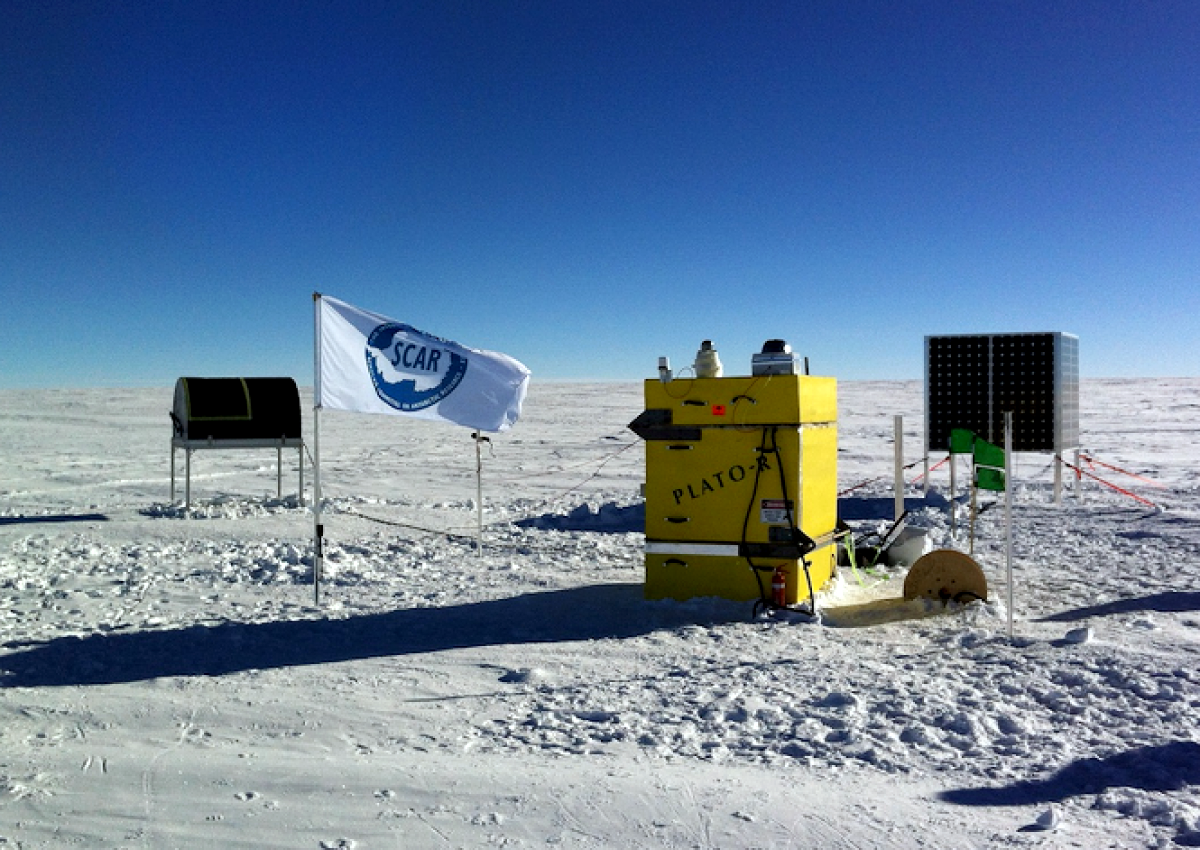

The HEAT telescope

The 62-centimetre HEAT (High Elevation Antarctic Terahertz) telescope at the Ridge A SCAR observatory located at 4050 metres above sea level. HEAT represents a new mode of doing robotic science in Antarctica, installed from a field camp via “deep-field” deployment, with minimal human presence and infrastructure. From Ridge A the THz windows are open for much of the Antarctic winter, with HEAT undertaking a spectroscopic imaging survey of the Galactic Plane in the carbon and ionised nitrogen lines.

Credit: Craig Kulesa